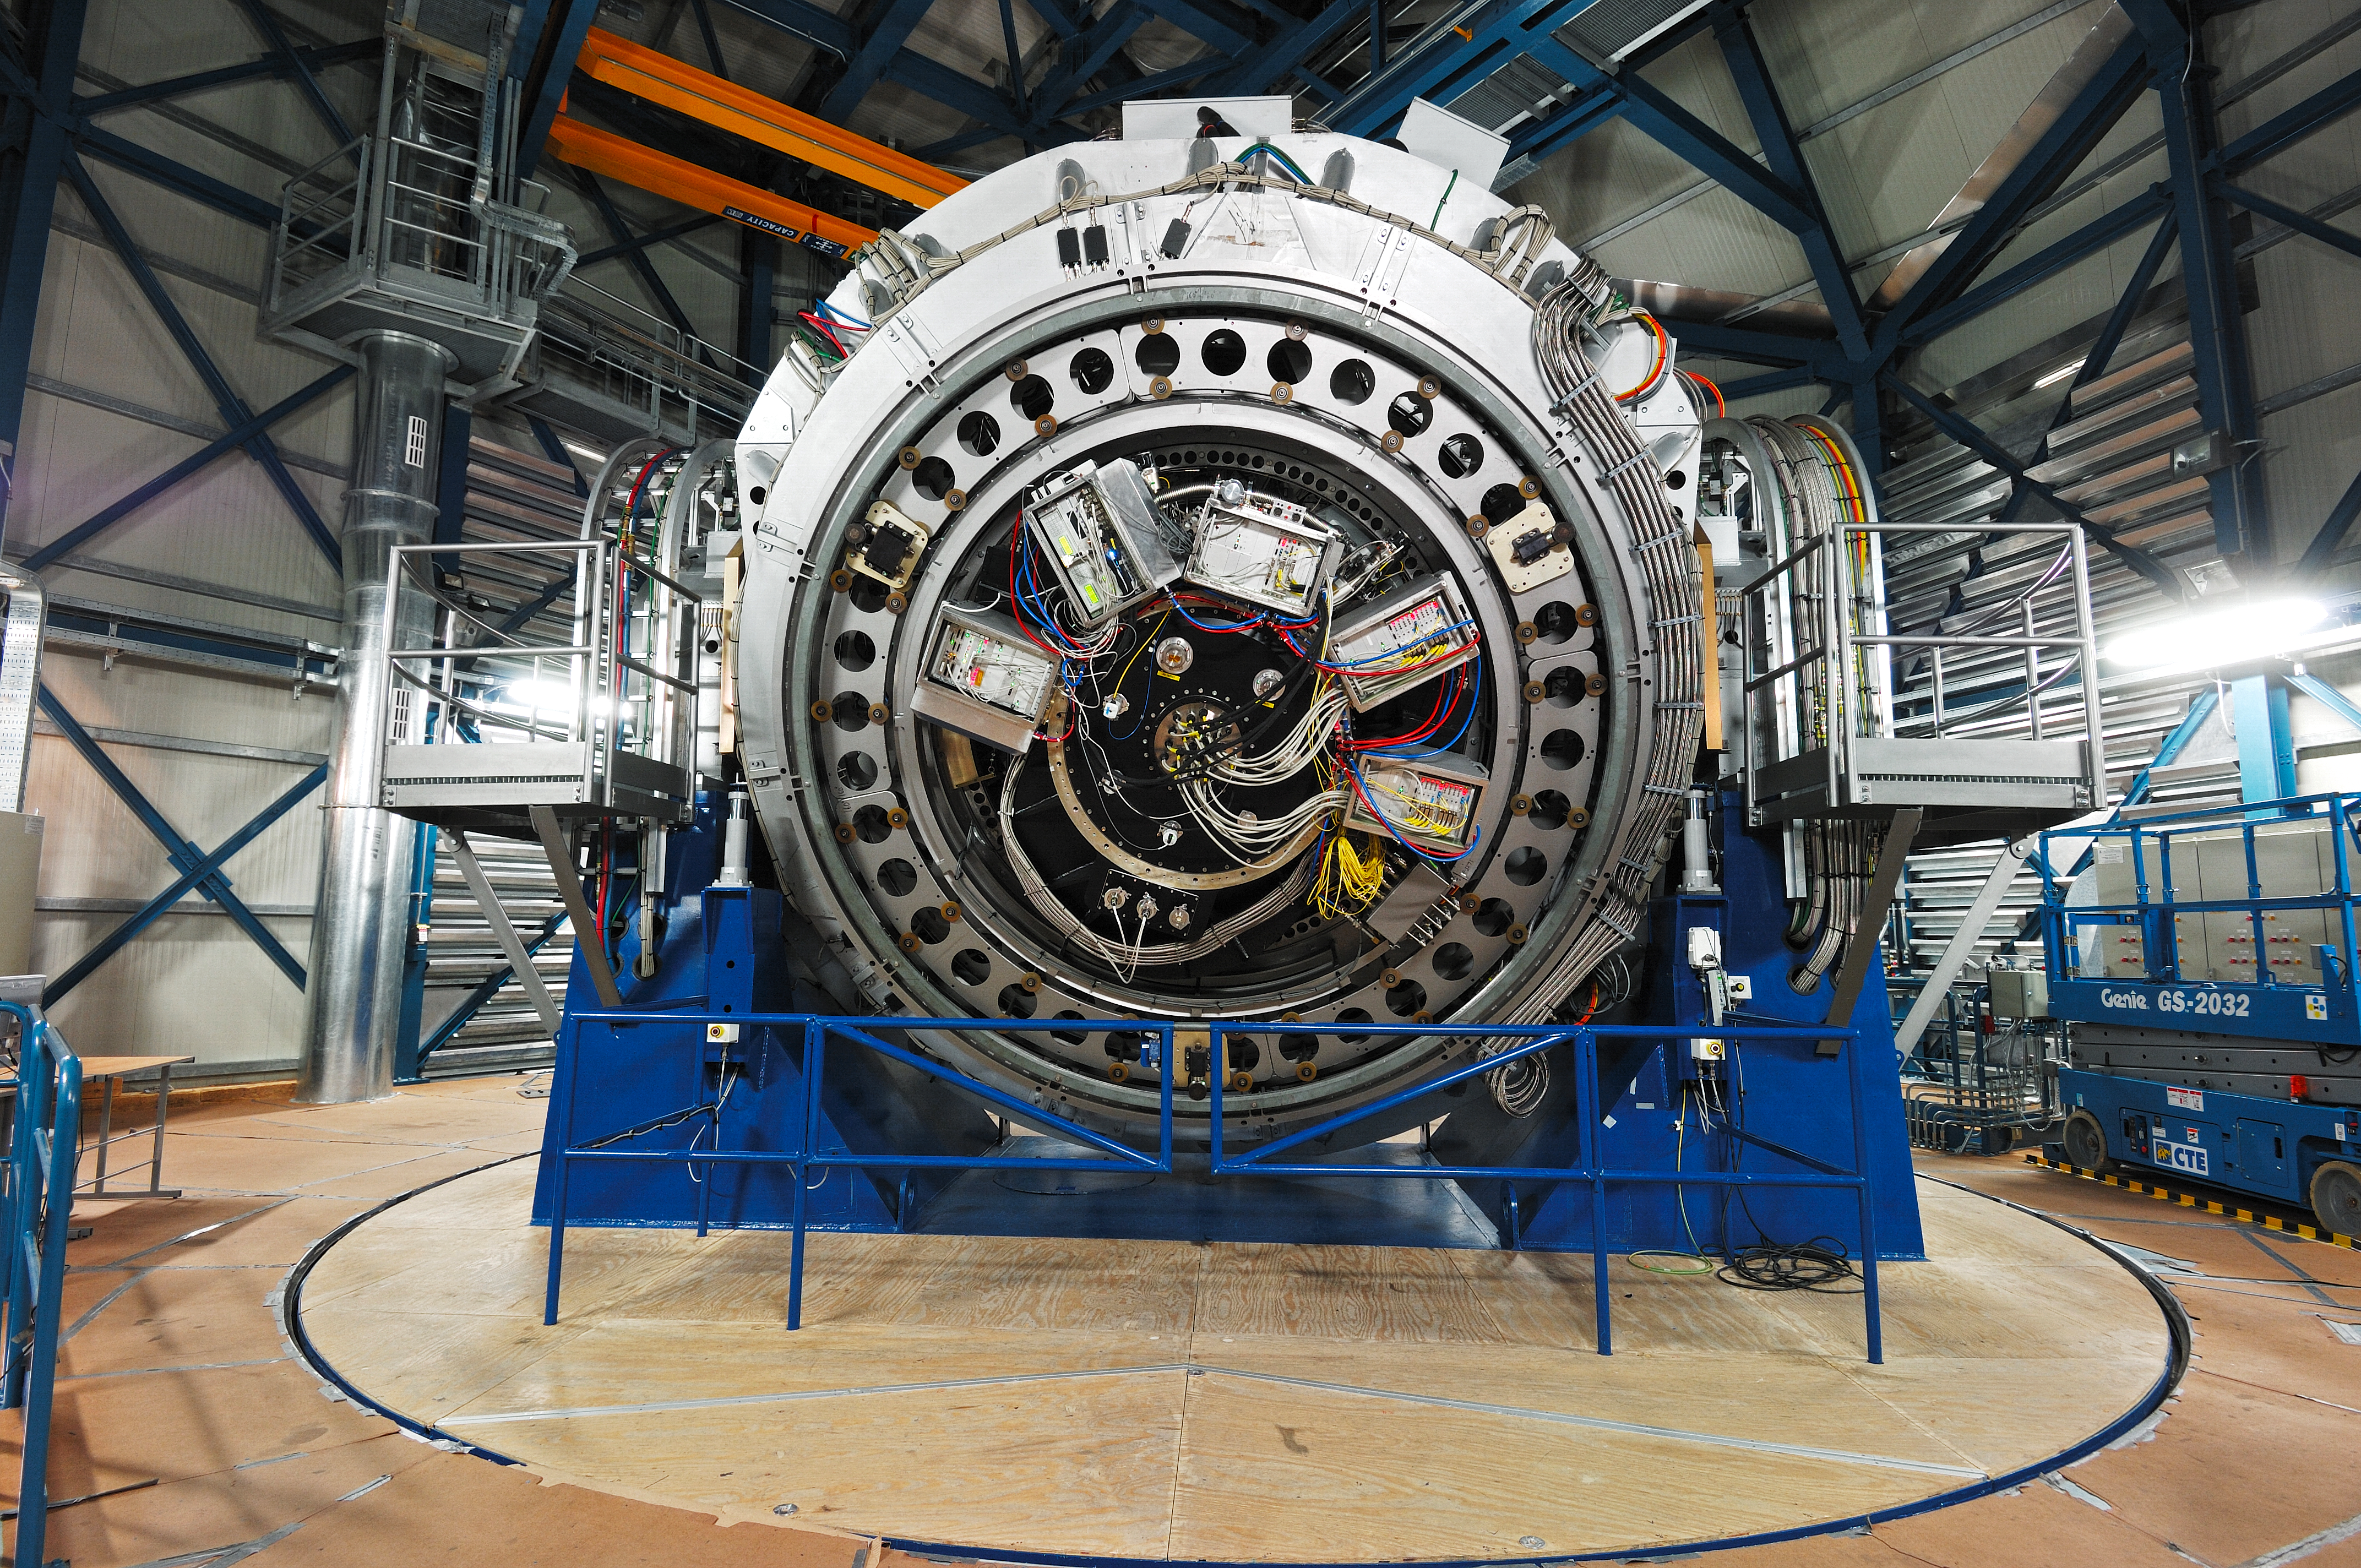

ESO VISTA telescope

The ESO VISTA survey telescope in Paranal, Chile

Credit: ESO/F. Kamphues